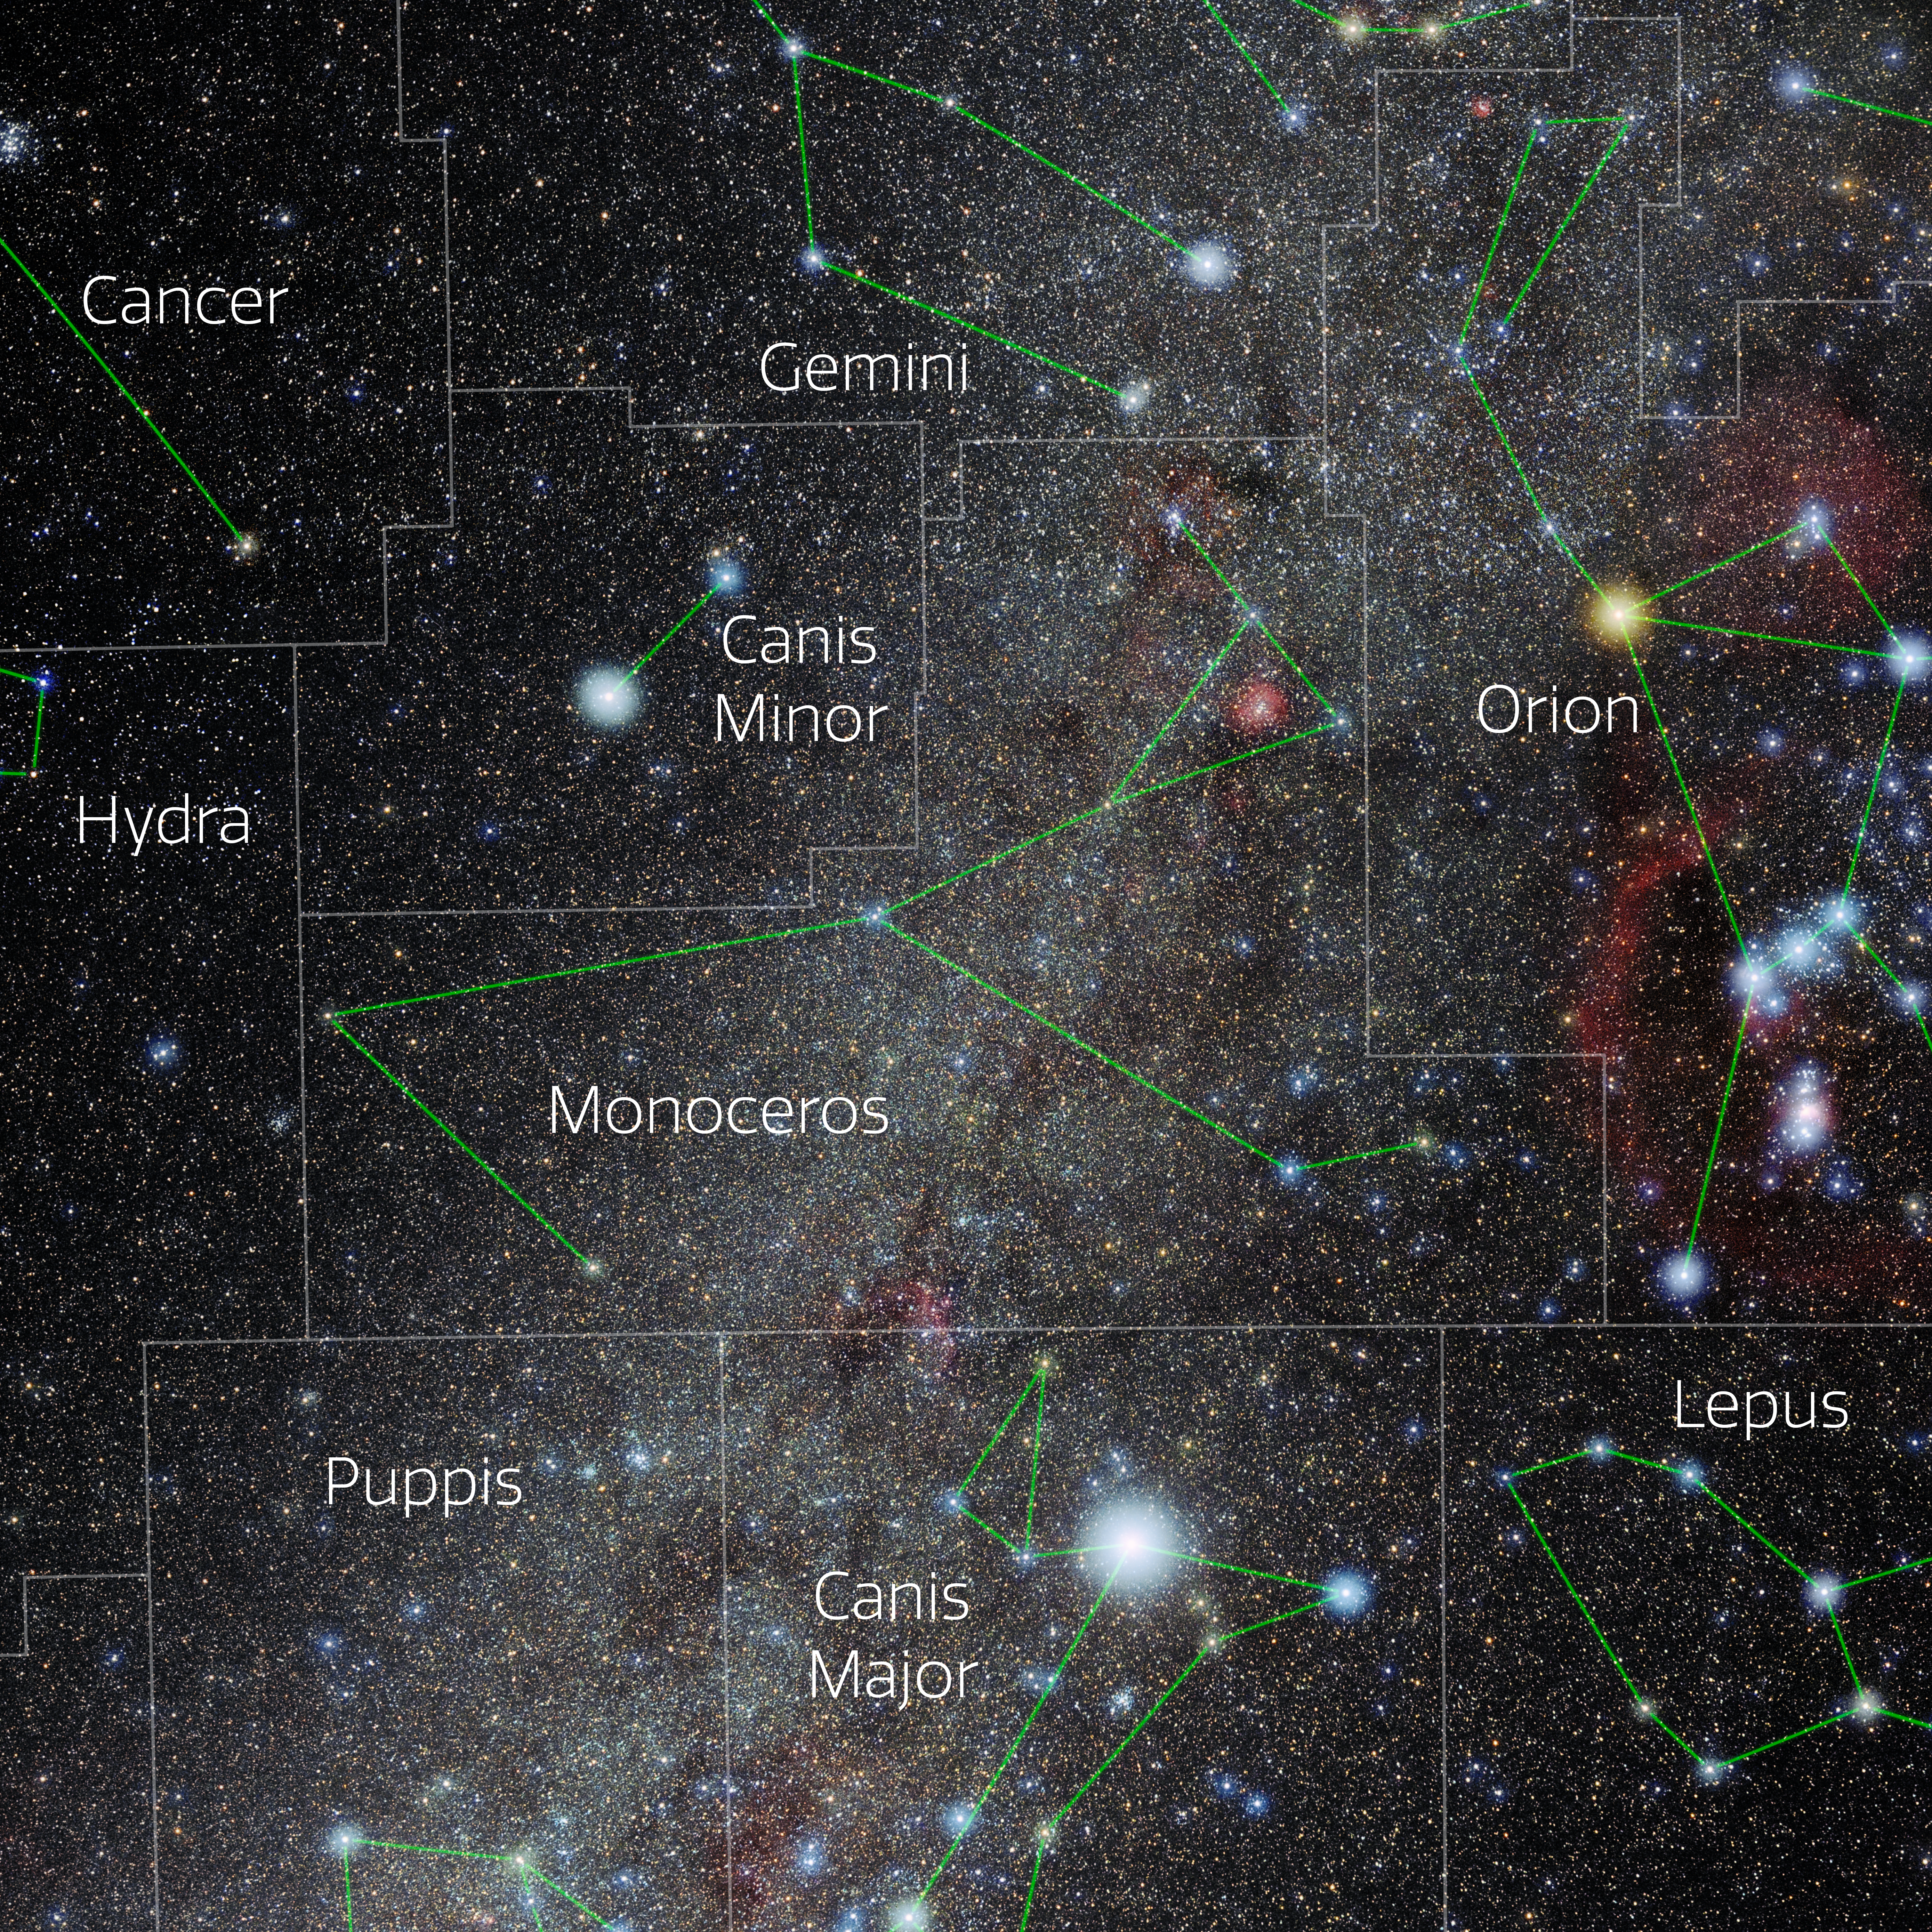

Monoceros (Annotated)

Photo of the constellation Monoceros with annotations from IAU and Sky & Telescope. Here is the non-annotated version.

Credit: E. Slawik/NOIRLab/NSF/AURA/M. Zamani